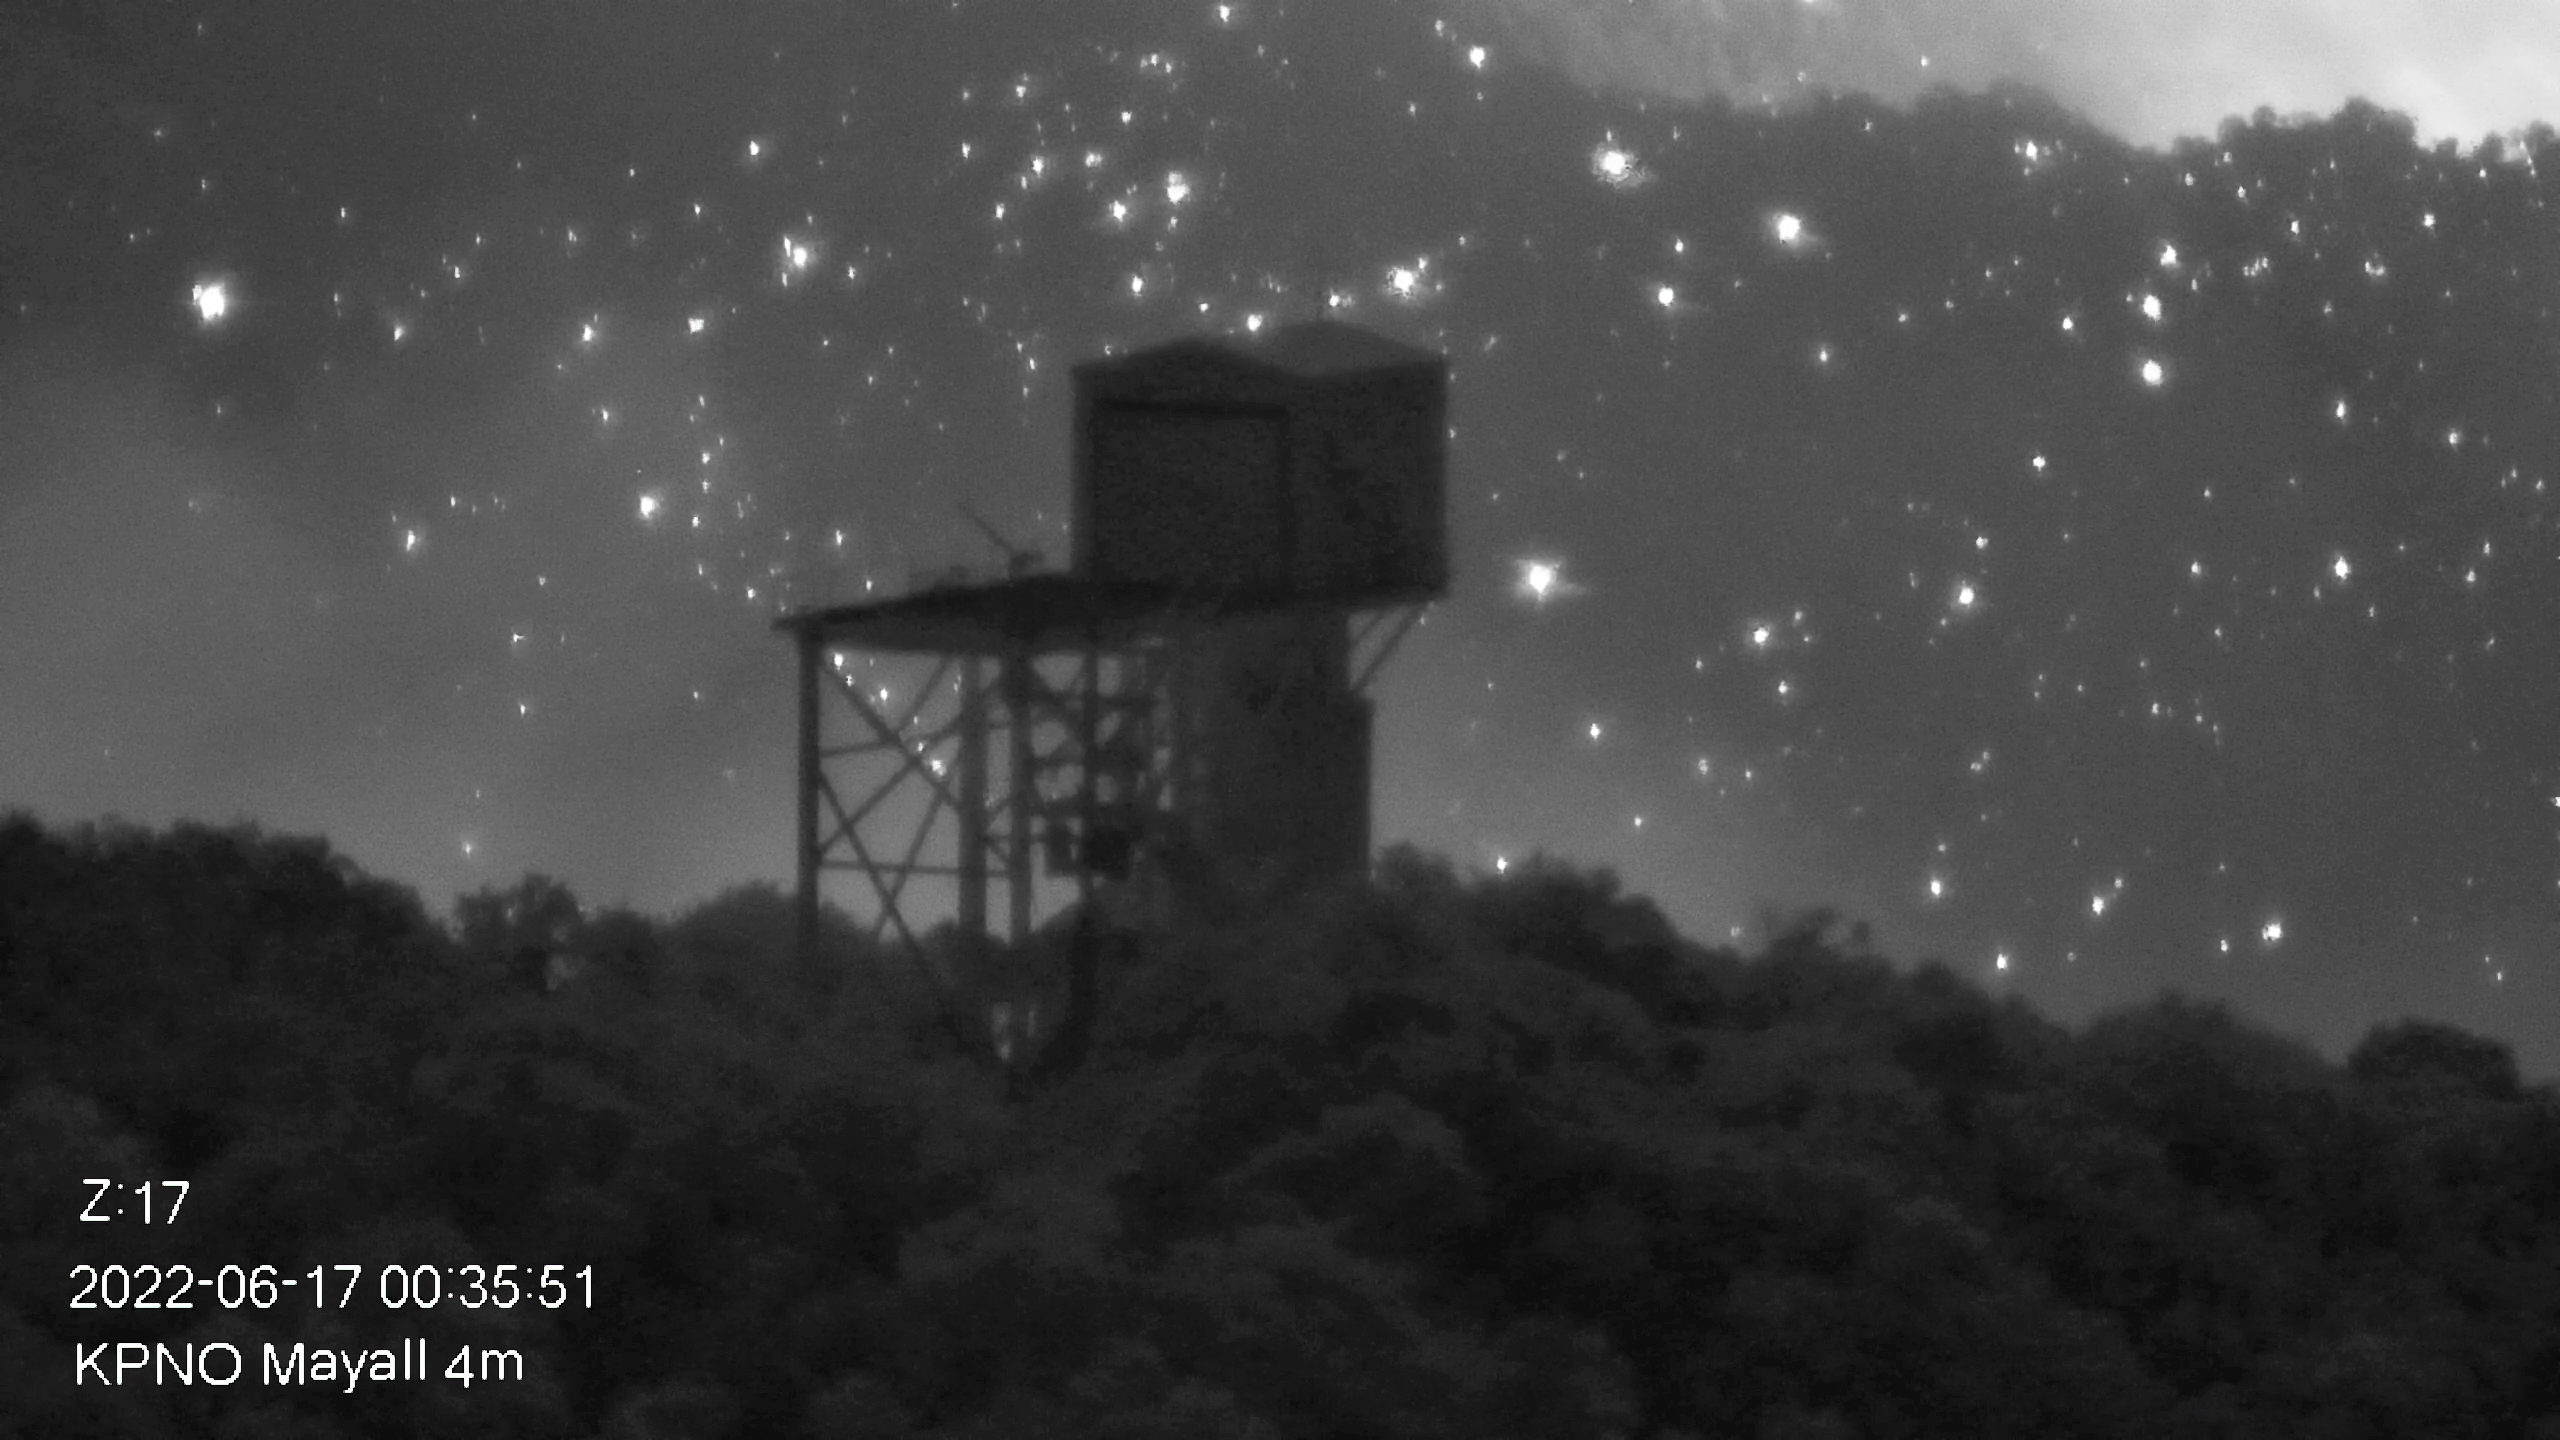

Contreras Fire Reaches Kitt Peak National Observatory

Part of the Contreras Fire burning on the slopes of the Kitt Peak mountain on Friday early morning 17 June 2022. In the foreground the now empty building of the 1.2-meter Calypso Telescope is seen.

Credit: KPNO/NOIRLab/NSF/AURA